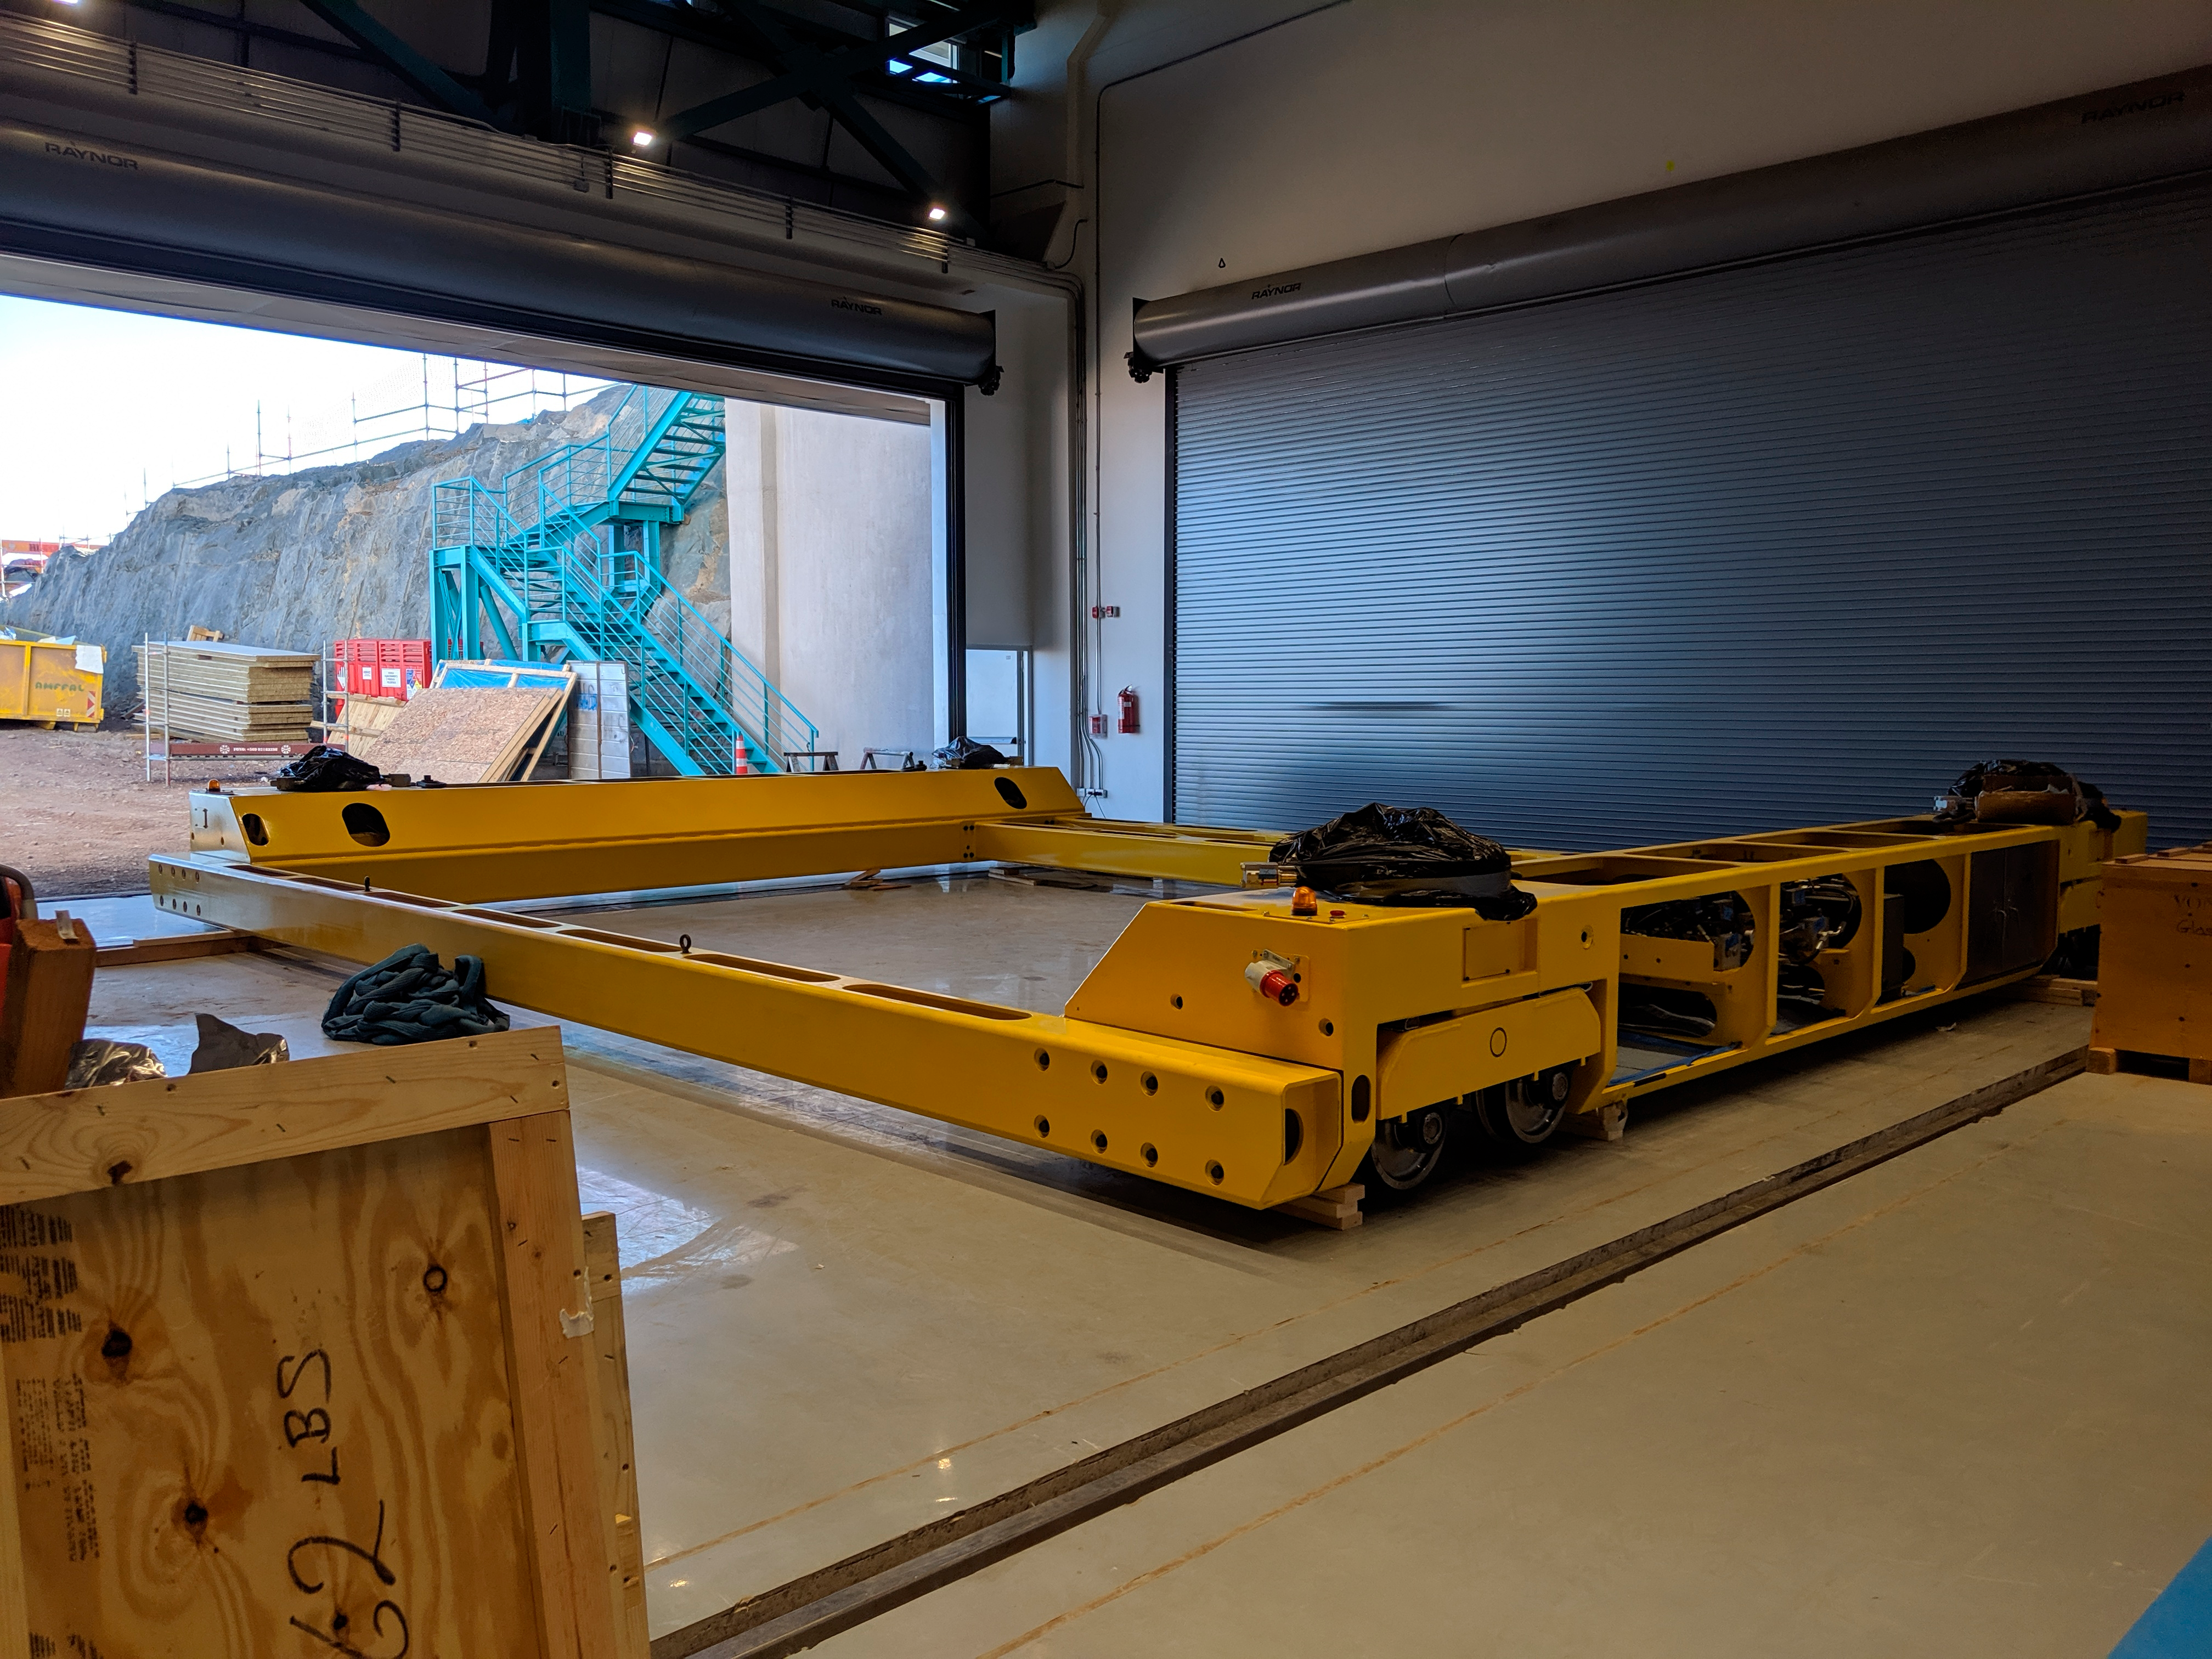

M1M3 Cart

The M1M3 mirror cart, which will be used to transport the mirror and cell within the LSST summit facility, is now assembled on Cerro Pachón. The cart will move along embedded rails in the floor.

Credit: Rubin Observatory/NSF/AURA